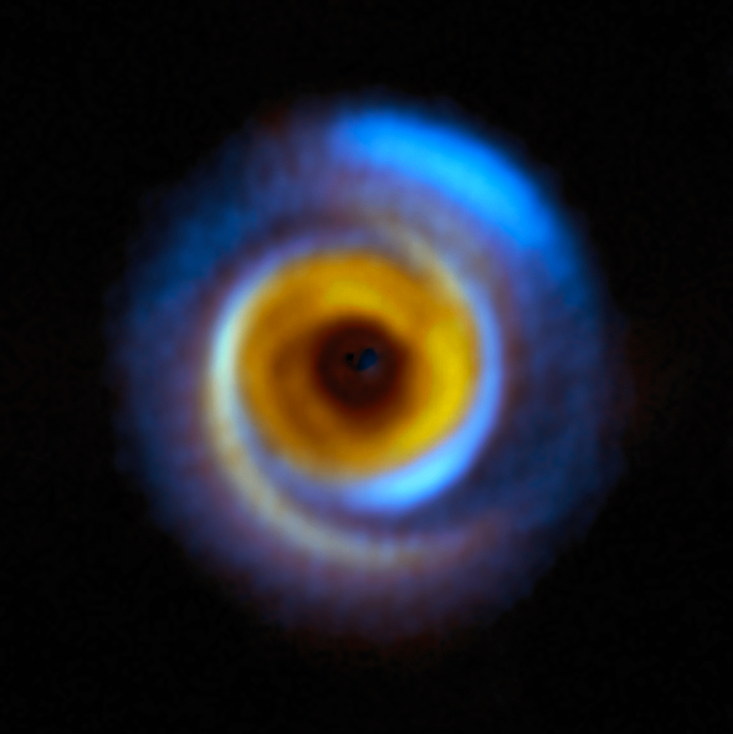

The MWC 758 planet-forming disc as seen by SPHERE and ALMA

This composite image shows the MWC 758 planet-forming disc, located about 500 light-years away in the Taurus region, as seen with two different facilities.

The yellow colour represents infrared observations obtained with the Spectro-Polarimetric High-contrast Exoplanet REsearch (SPHERE) instrument on ESO’s Very Large Telescope (VLT). The blue regions on the other hand correspond to observations performed with the Atacama Large Millimeter/submillimeter Array (ALMA), in which ESO is a partner.

These facilities allow astronomers to map how dust is distributed around this and other stars in different but complementary ways. SPHERE captures light from the host star that has been scattered by the dust around it, whereas ALMA registers radiation directly emitted by the dust itself. These observations combined help astronomers understand how planets may form in the dusty discs surrounding young stars.

Credit: ESO/A. Garufi et al.; R. Dong et al.; ALMA (ESO/NAOJ/NRAO)